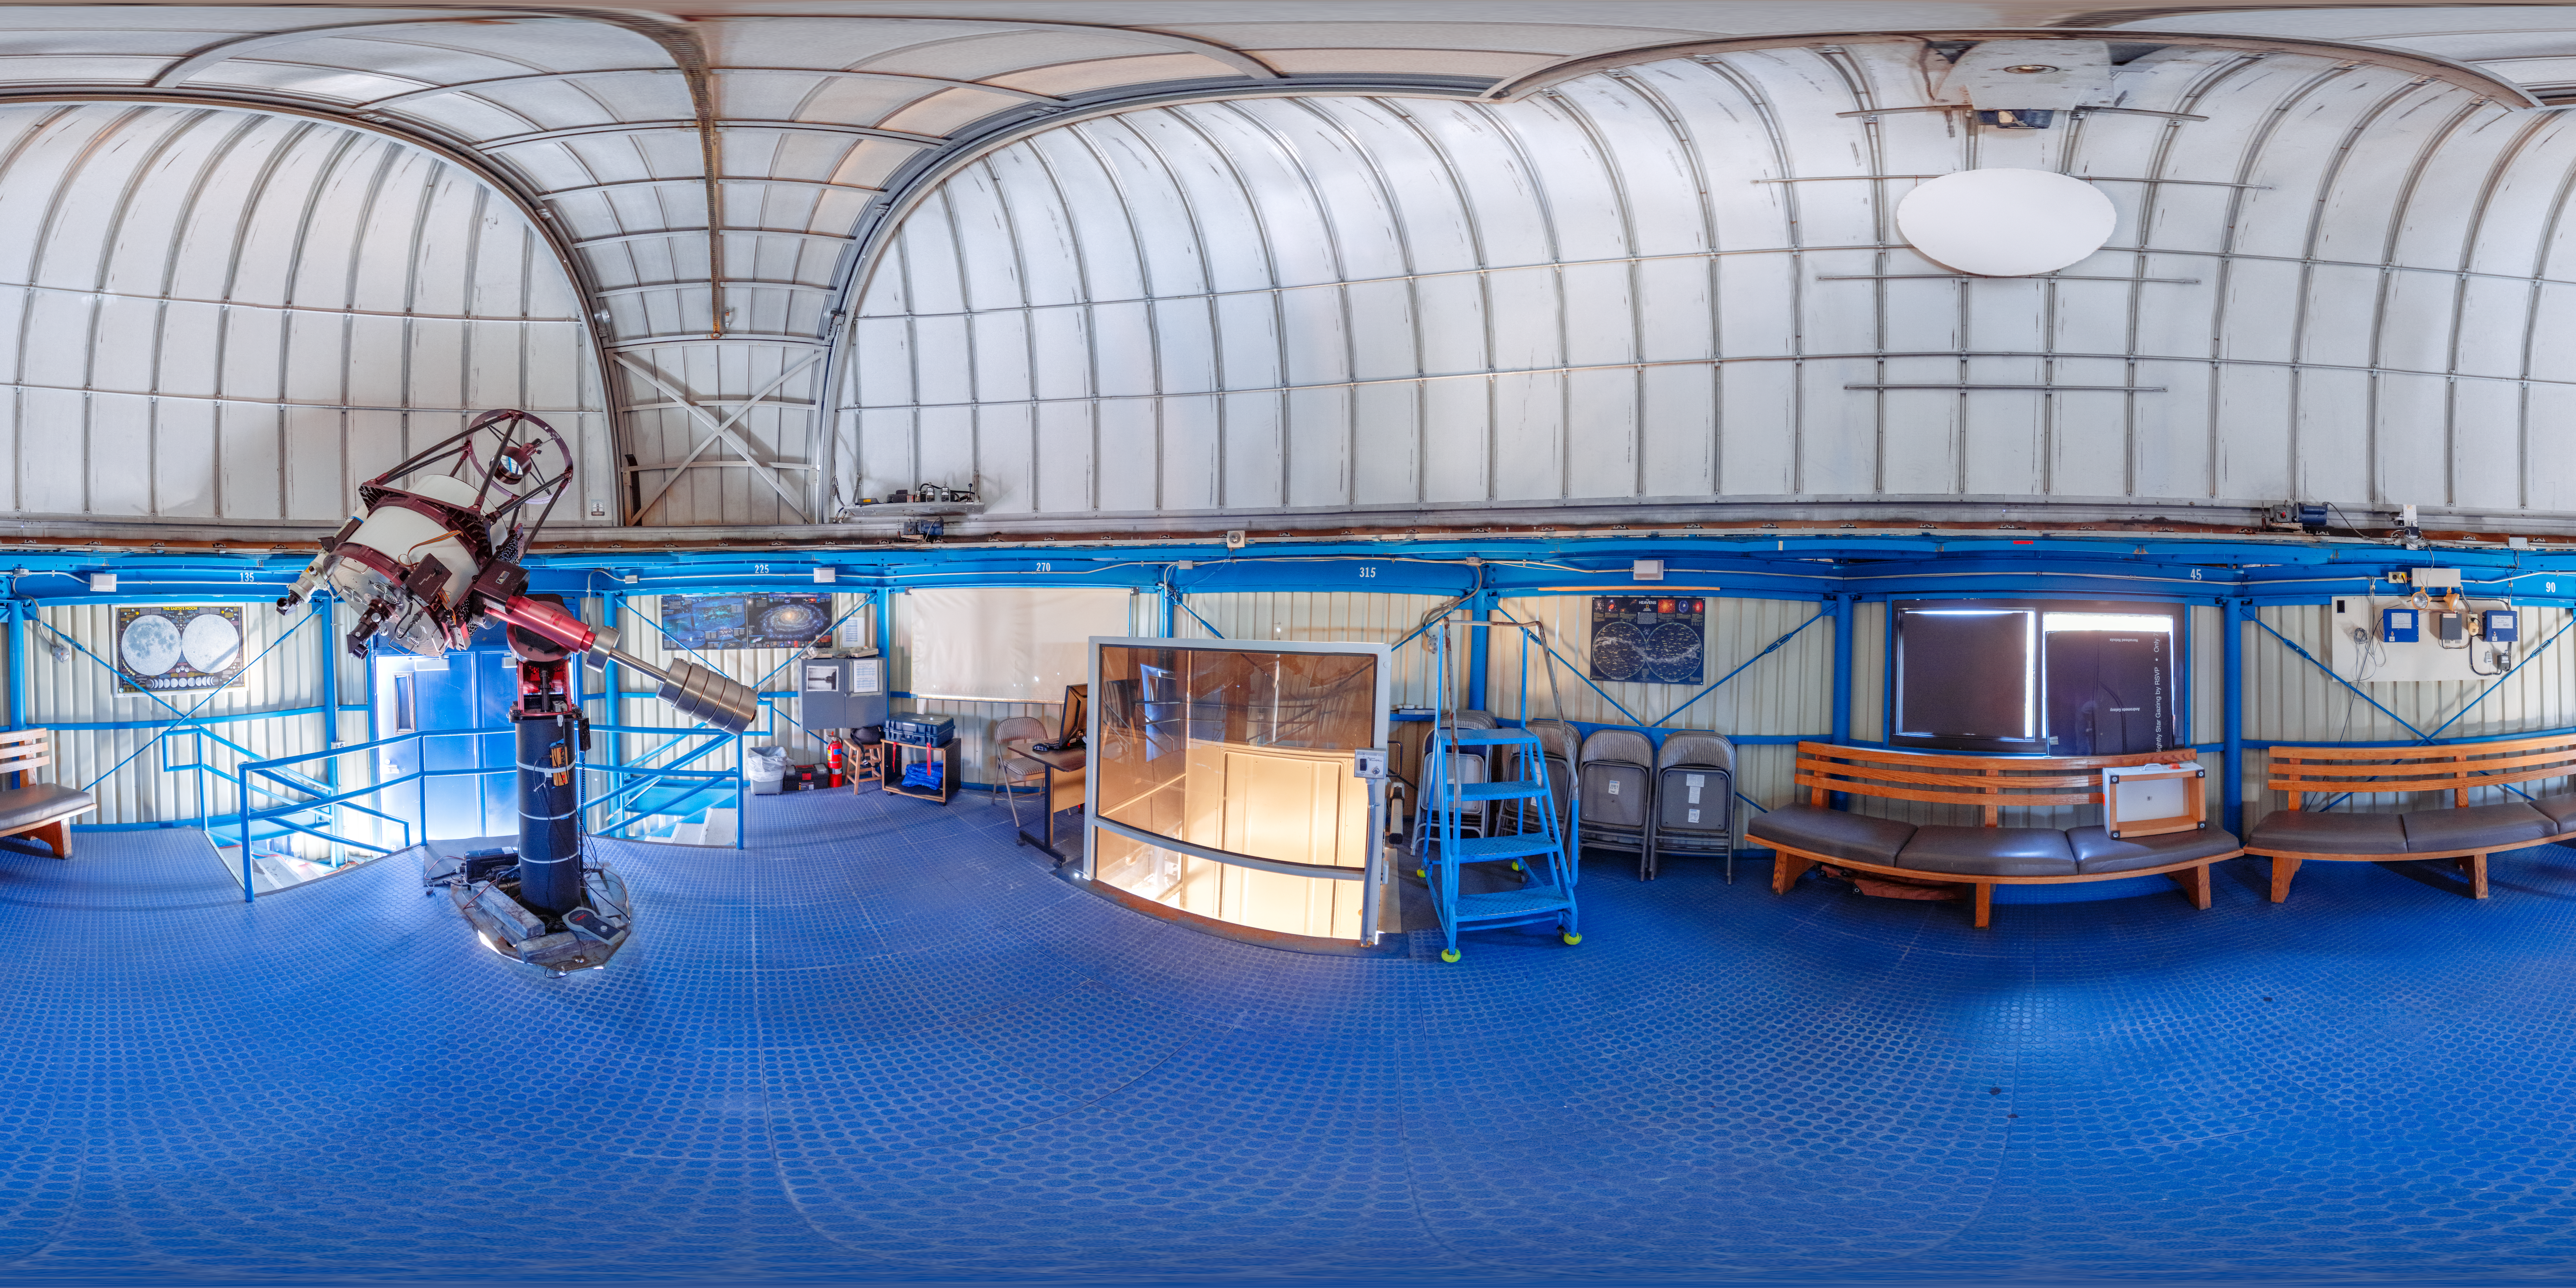

Visitor Center 0.6-meter Telescope Interior 360 Panorama

A 360 panorama inside the Visitor Center dome when it housed the 0.5-meter Telescope, on Kitt Peak National Observatory in Arizona.

A fulldome version of this image can be viewed here.

Credit: KPNO/NOIRLab/NSF/AURA/T. Slovinský